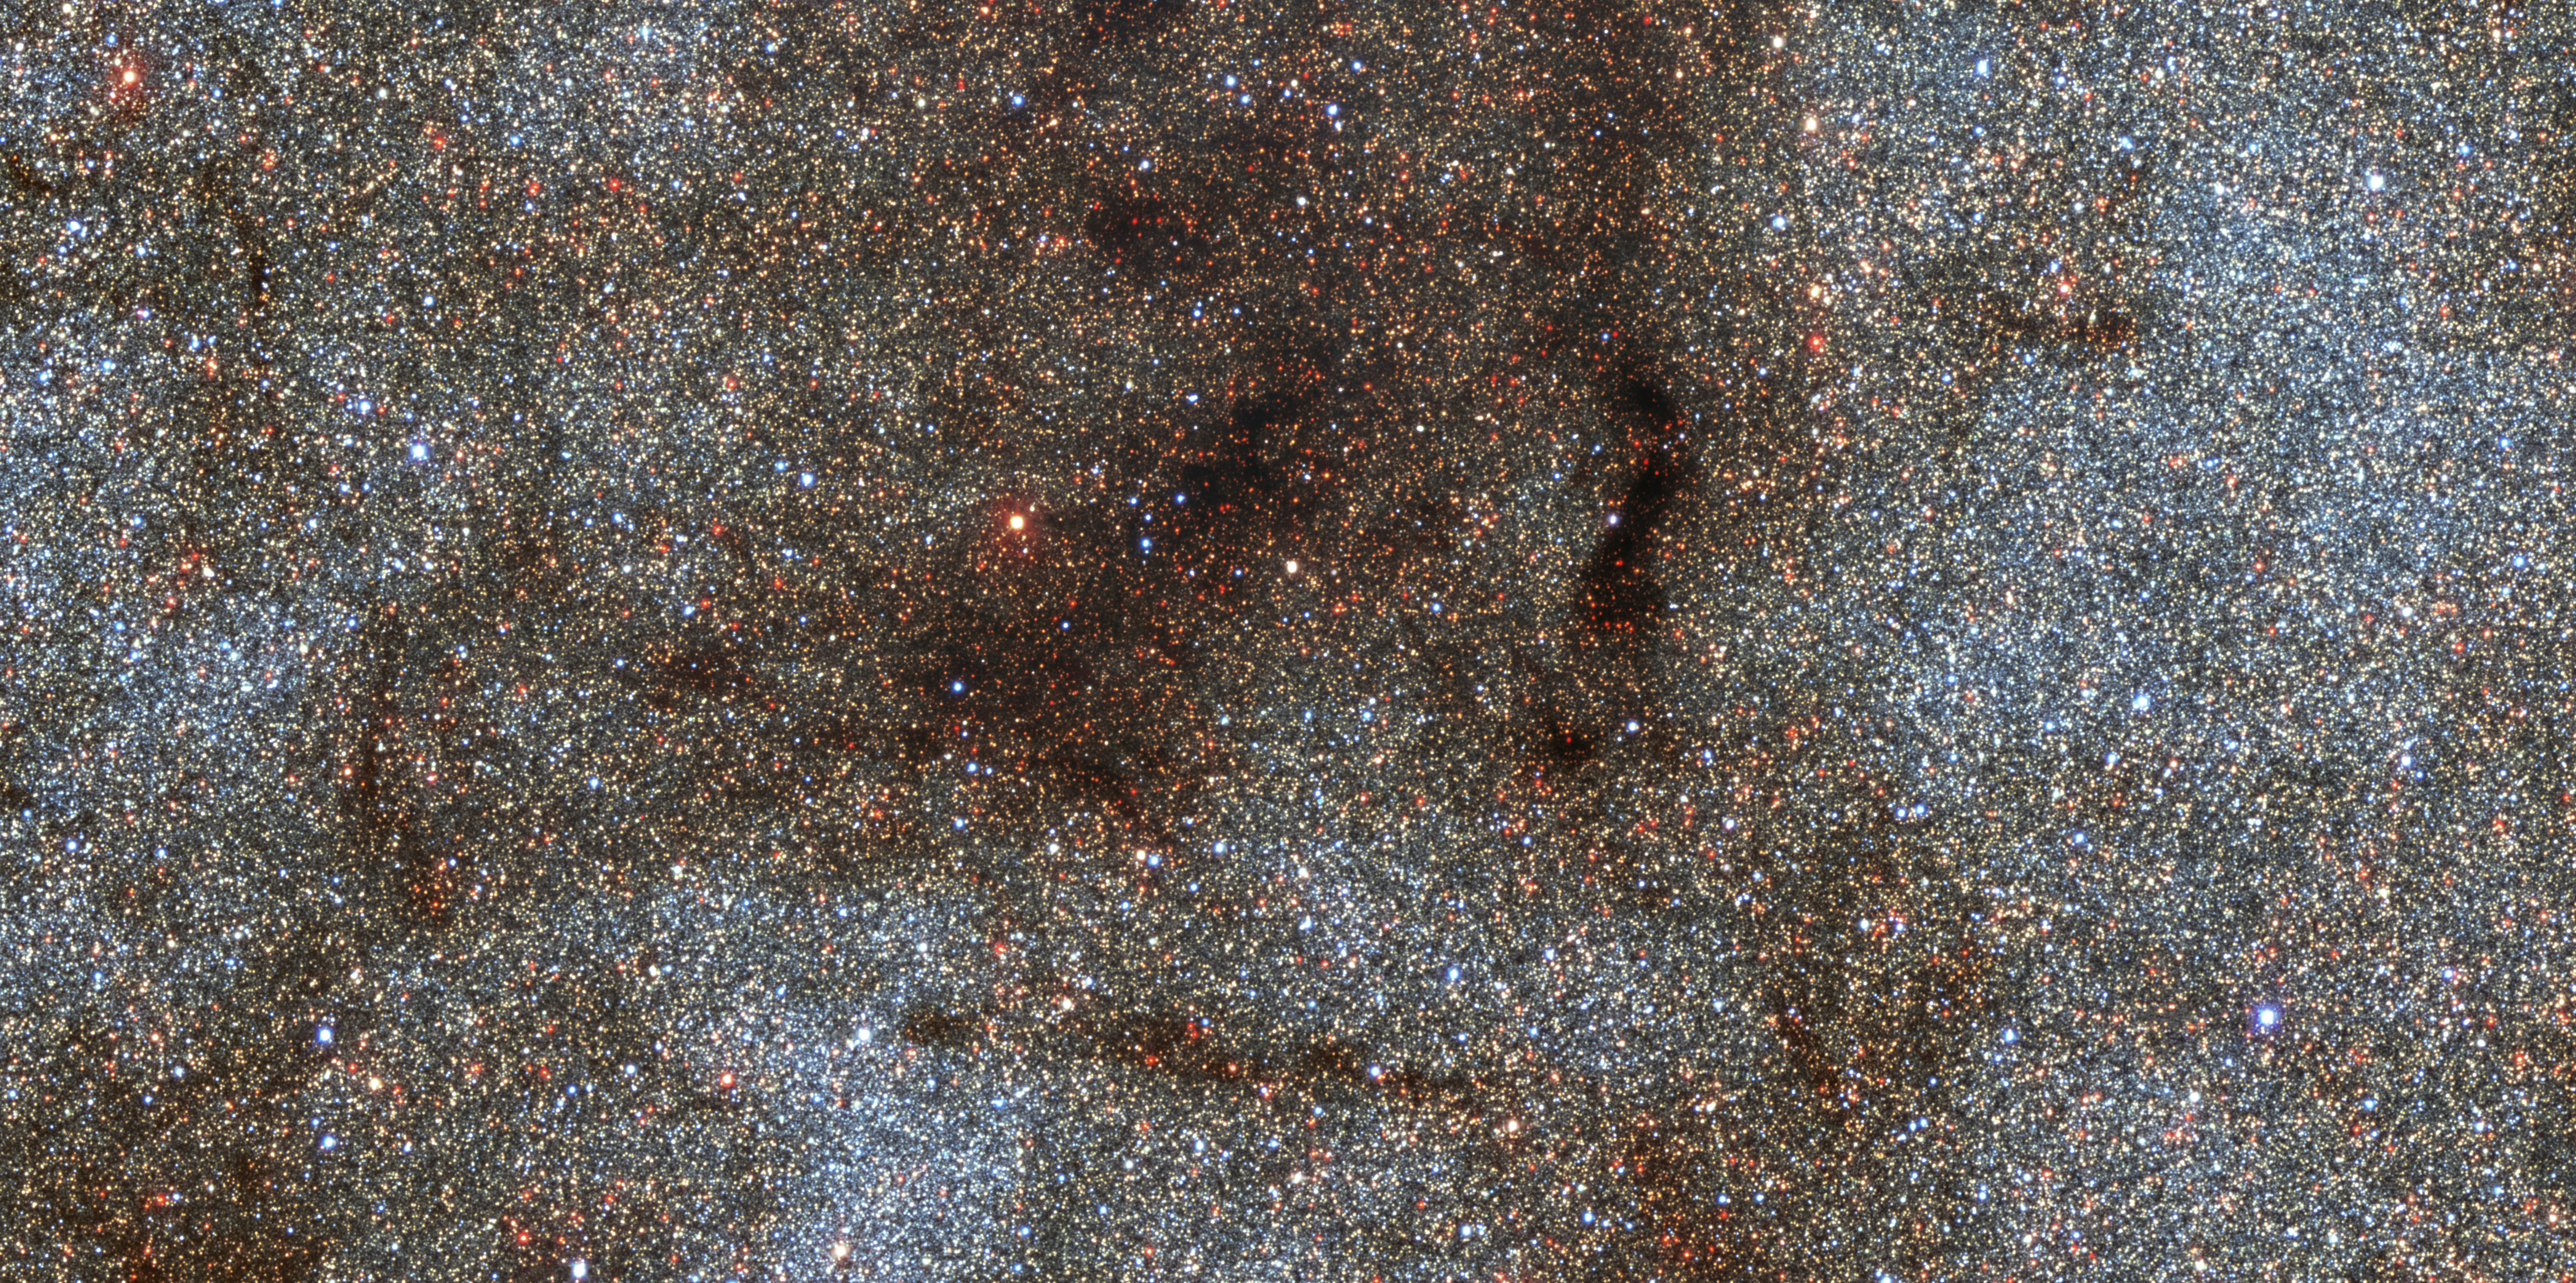

Center of the Milky Way with DECam

This image of a region near the center of the Milky Way galaxy covers 0.5 by 0.25 degrees on the sky (an area about twice as wide as the full Moon) and contains over 180,000 stars. The image captures a portion of our galaxy about 220 by 110 light-years across. It was taken with the Dark Energy Camera on the Víctor M. Blanco 4-meter Telescope at the Cerro Tololo Inter-American Observatory in Chile, a Program of NSF NOIRLab.

By studying the brightnesses of these stars at different wavelengths of light, astronomers were able to determine how many heavy elements they contain, which is related to their formation history.

Credit: CTIO/NOIRLab/DOE/NSF/AURA/STScI, W. Clarkson (UM-Dearborn), C. Johnson (STScI), and M. Rich (UCLA)